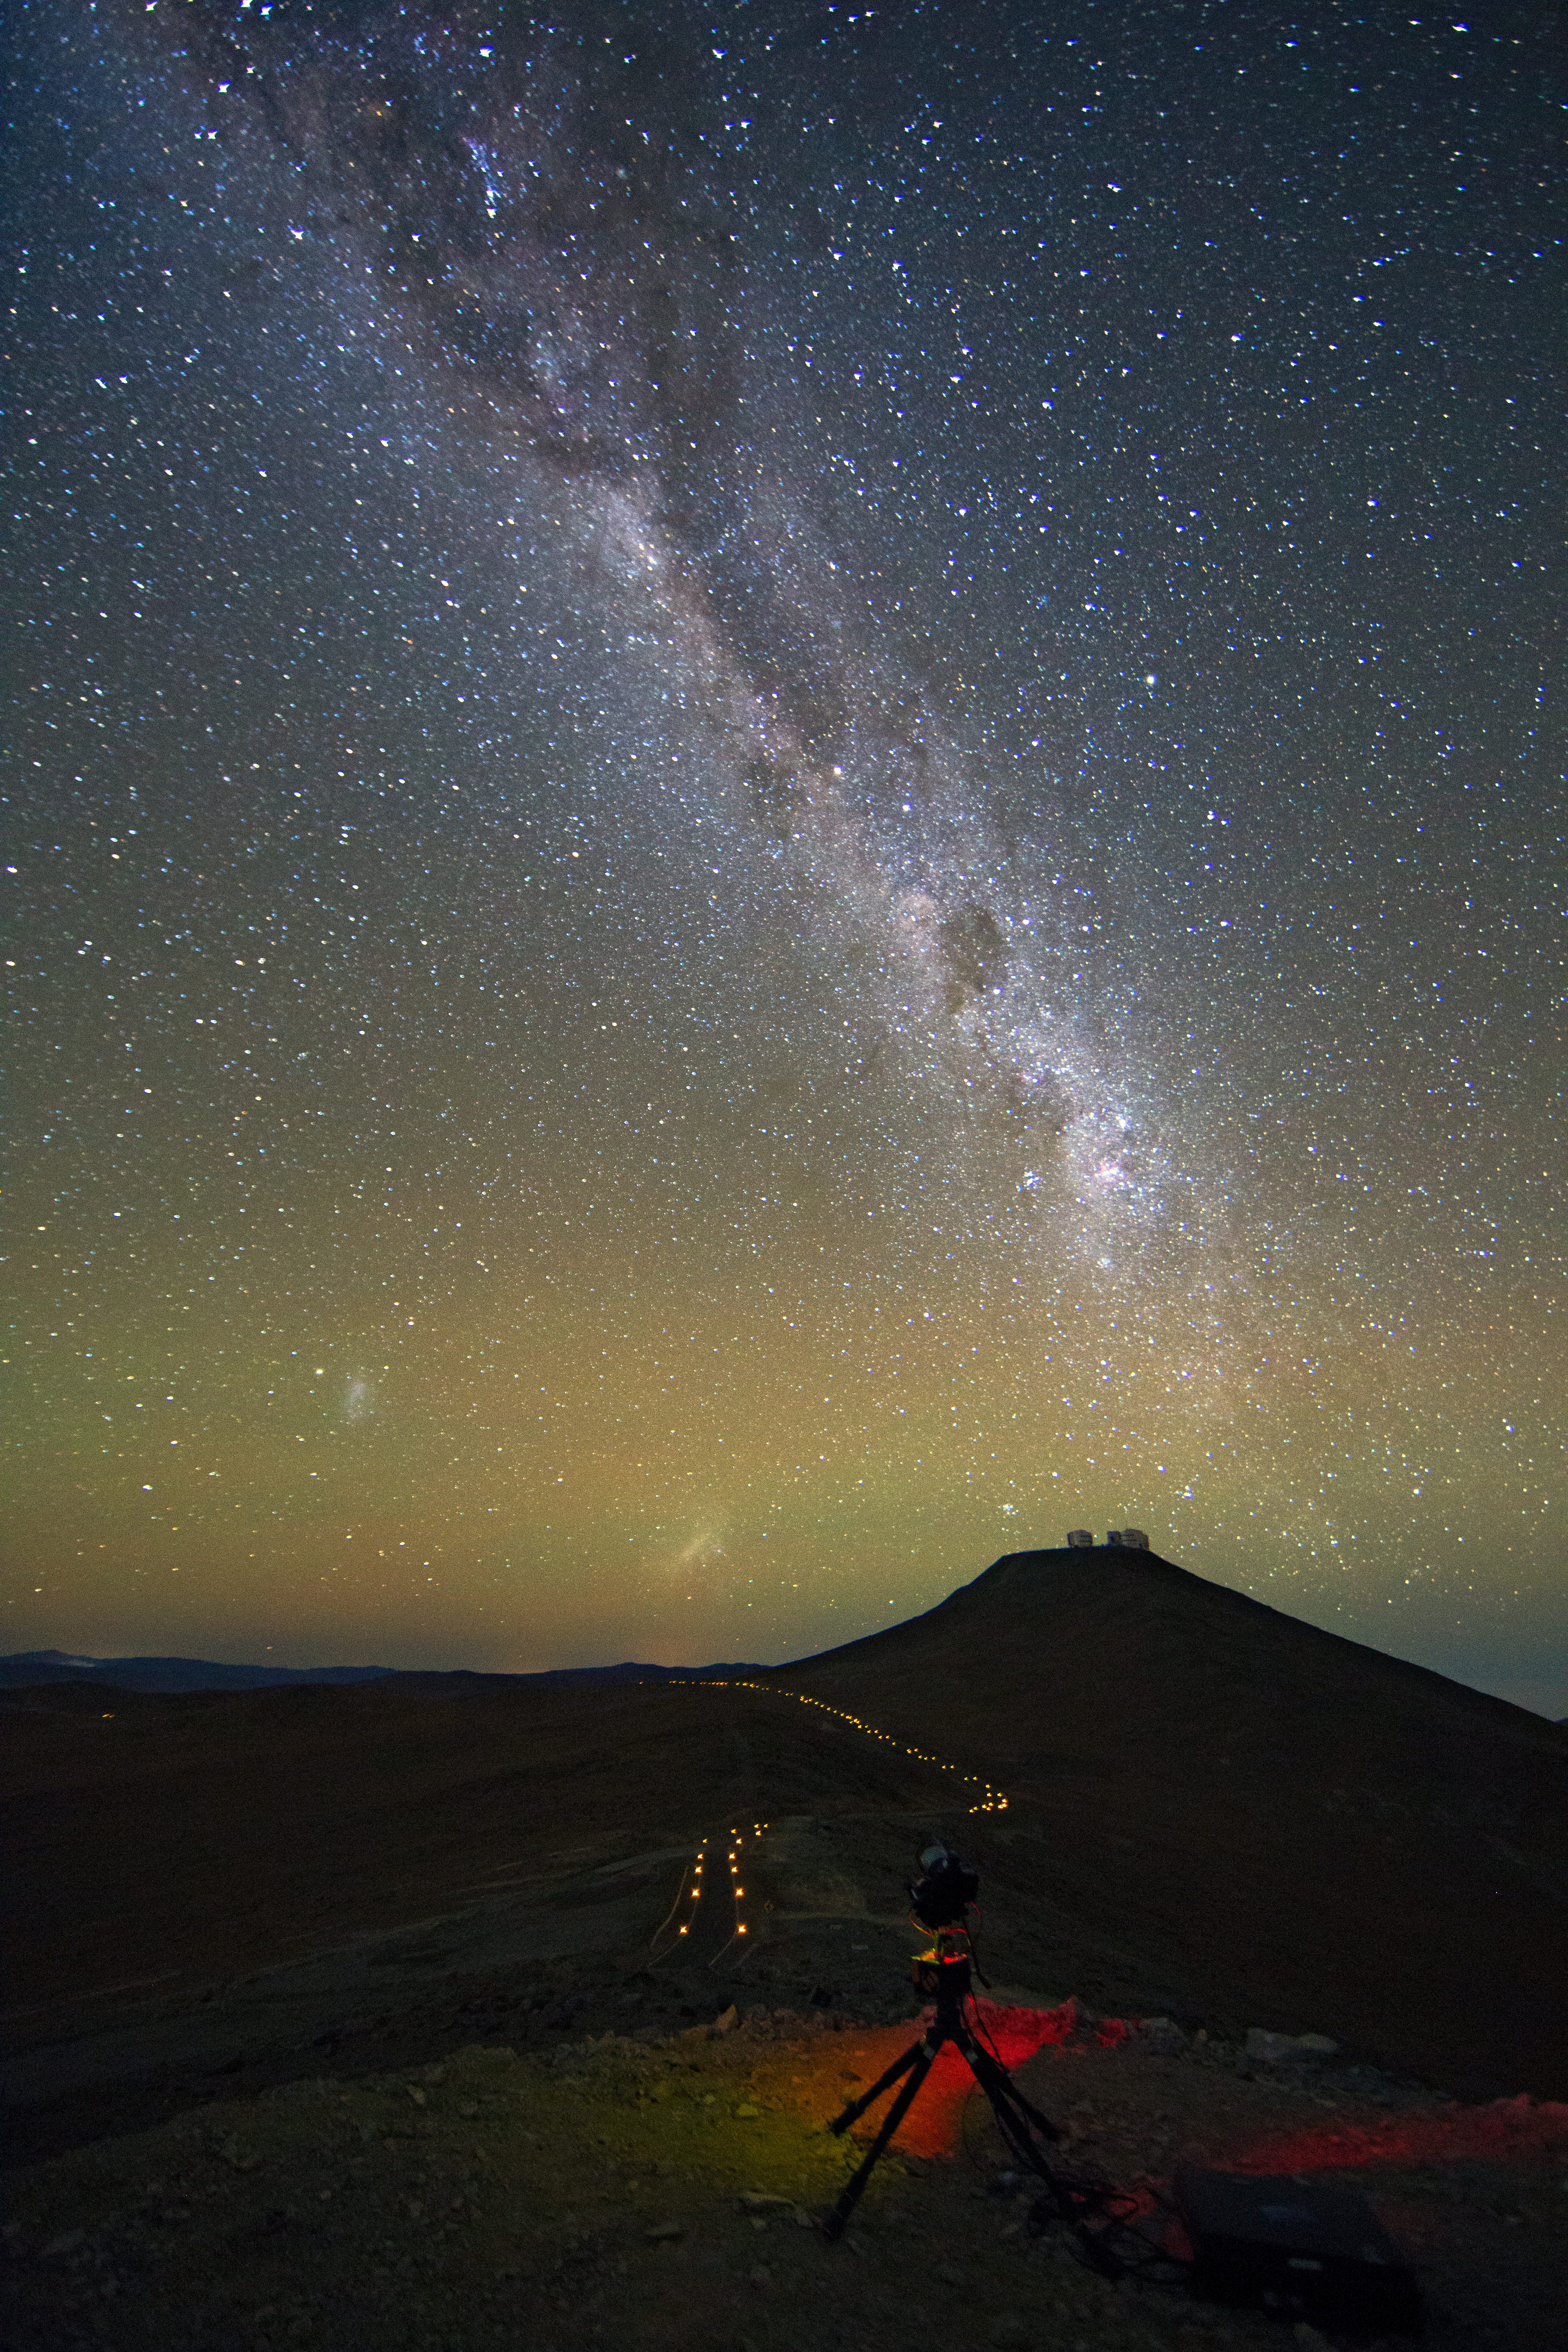

The Milky Way over Cerro Paranal

The Milky Way Galaxy seen to point down to the VLT platform on Cerro Paranal – to the left, the Small and Large Magellanic Clouds.

Credit: ESO/C. Malin (christophmalin.com)